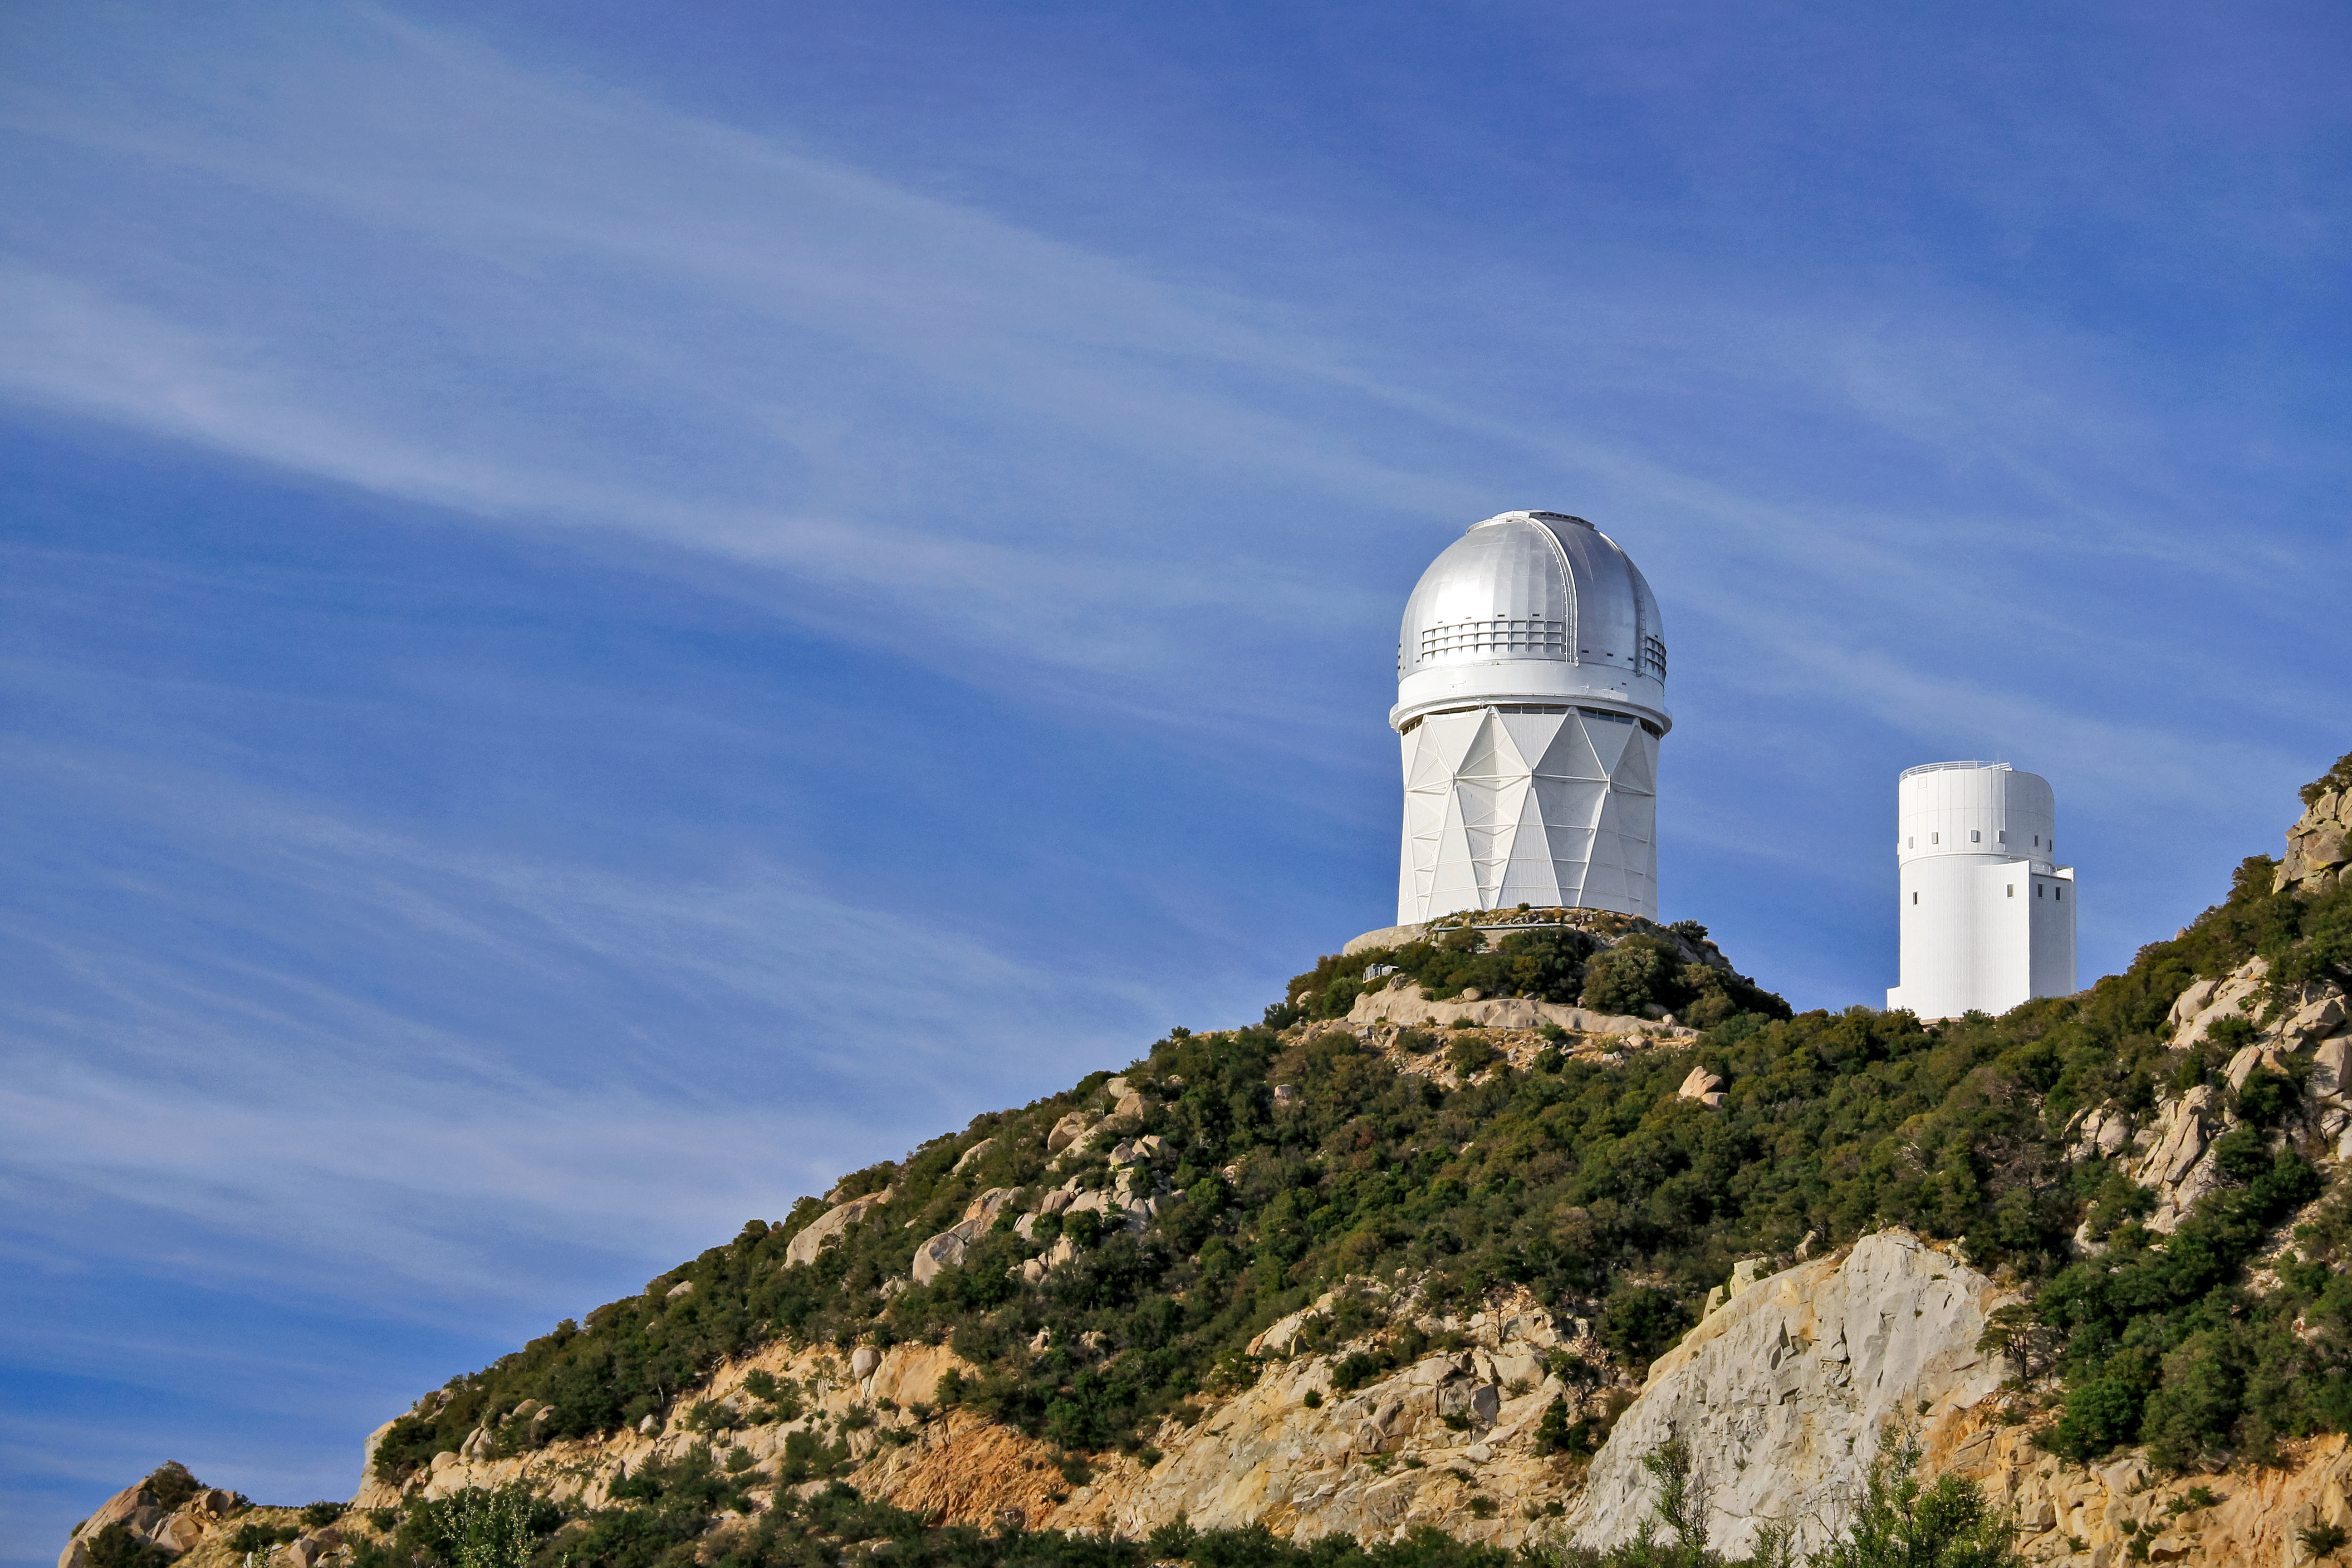

Nicholas U. Mayall 4-meter Telescope

The Nicholas U. Mayall 4-meter Telescope on Kitt Peak National Observatory near Tucson, AZ.

Credit: KPNO/NOIRLab/NSF/AURA/P. Marenfeld